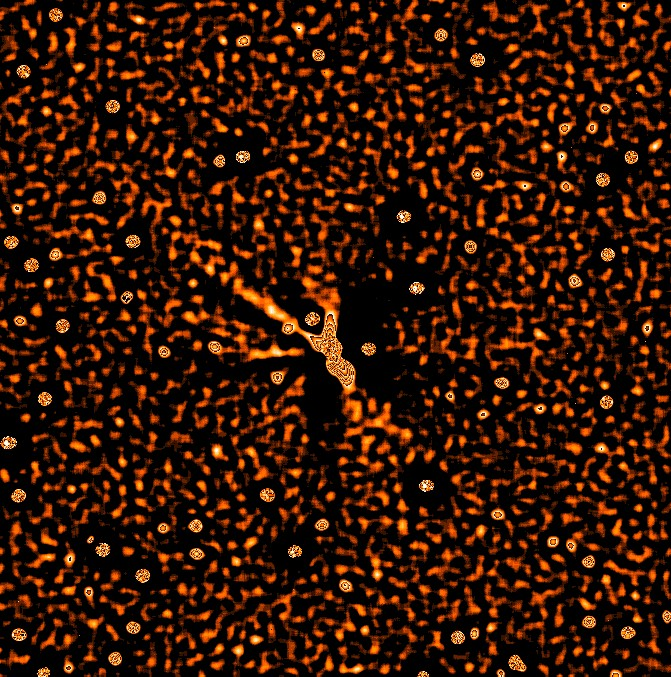

Comet Hale Bopp dust jets

The porcupine appearance of the multiple dust jets very much resembles the coma structures in Comet Hale-Bopp that were observed in the second half of 1996. They may also be perceived as systematic irregularities in the isophote pattern of the V-filter image. While it is therefore obvious that the dust is not at all evenly distributed throughout the coma, the gaseous coma is rather symmetric. This is most likely caused by an omni-directional expansion of the gas that is released by the nucleus. This image was obtained by Hermann Boehnhardt (ESO) and Francois Colas (Bureau des Longitudes, Paris, France) using the ESO/MPG 2.2m telescope equipped with the EFOSC2 instrument. It represents a small subset of the science data collected on comet Hale-Bopp at ESO La Silla. On the photos that are shown here, the North and East directions are inclined 12 o clockwise of the top and left edge in the images, respectively.

Credit: ESO